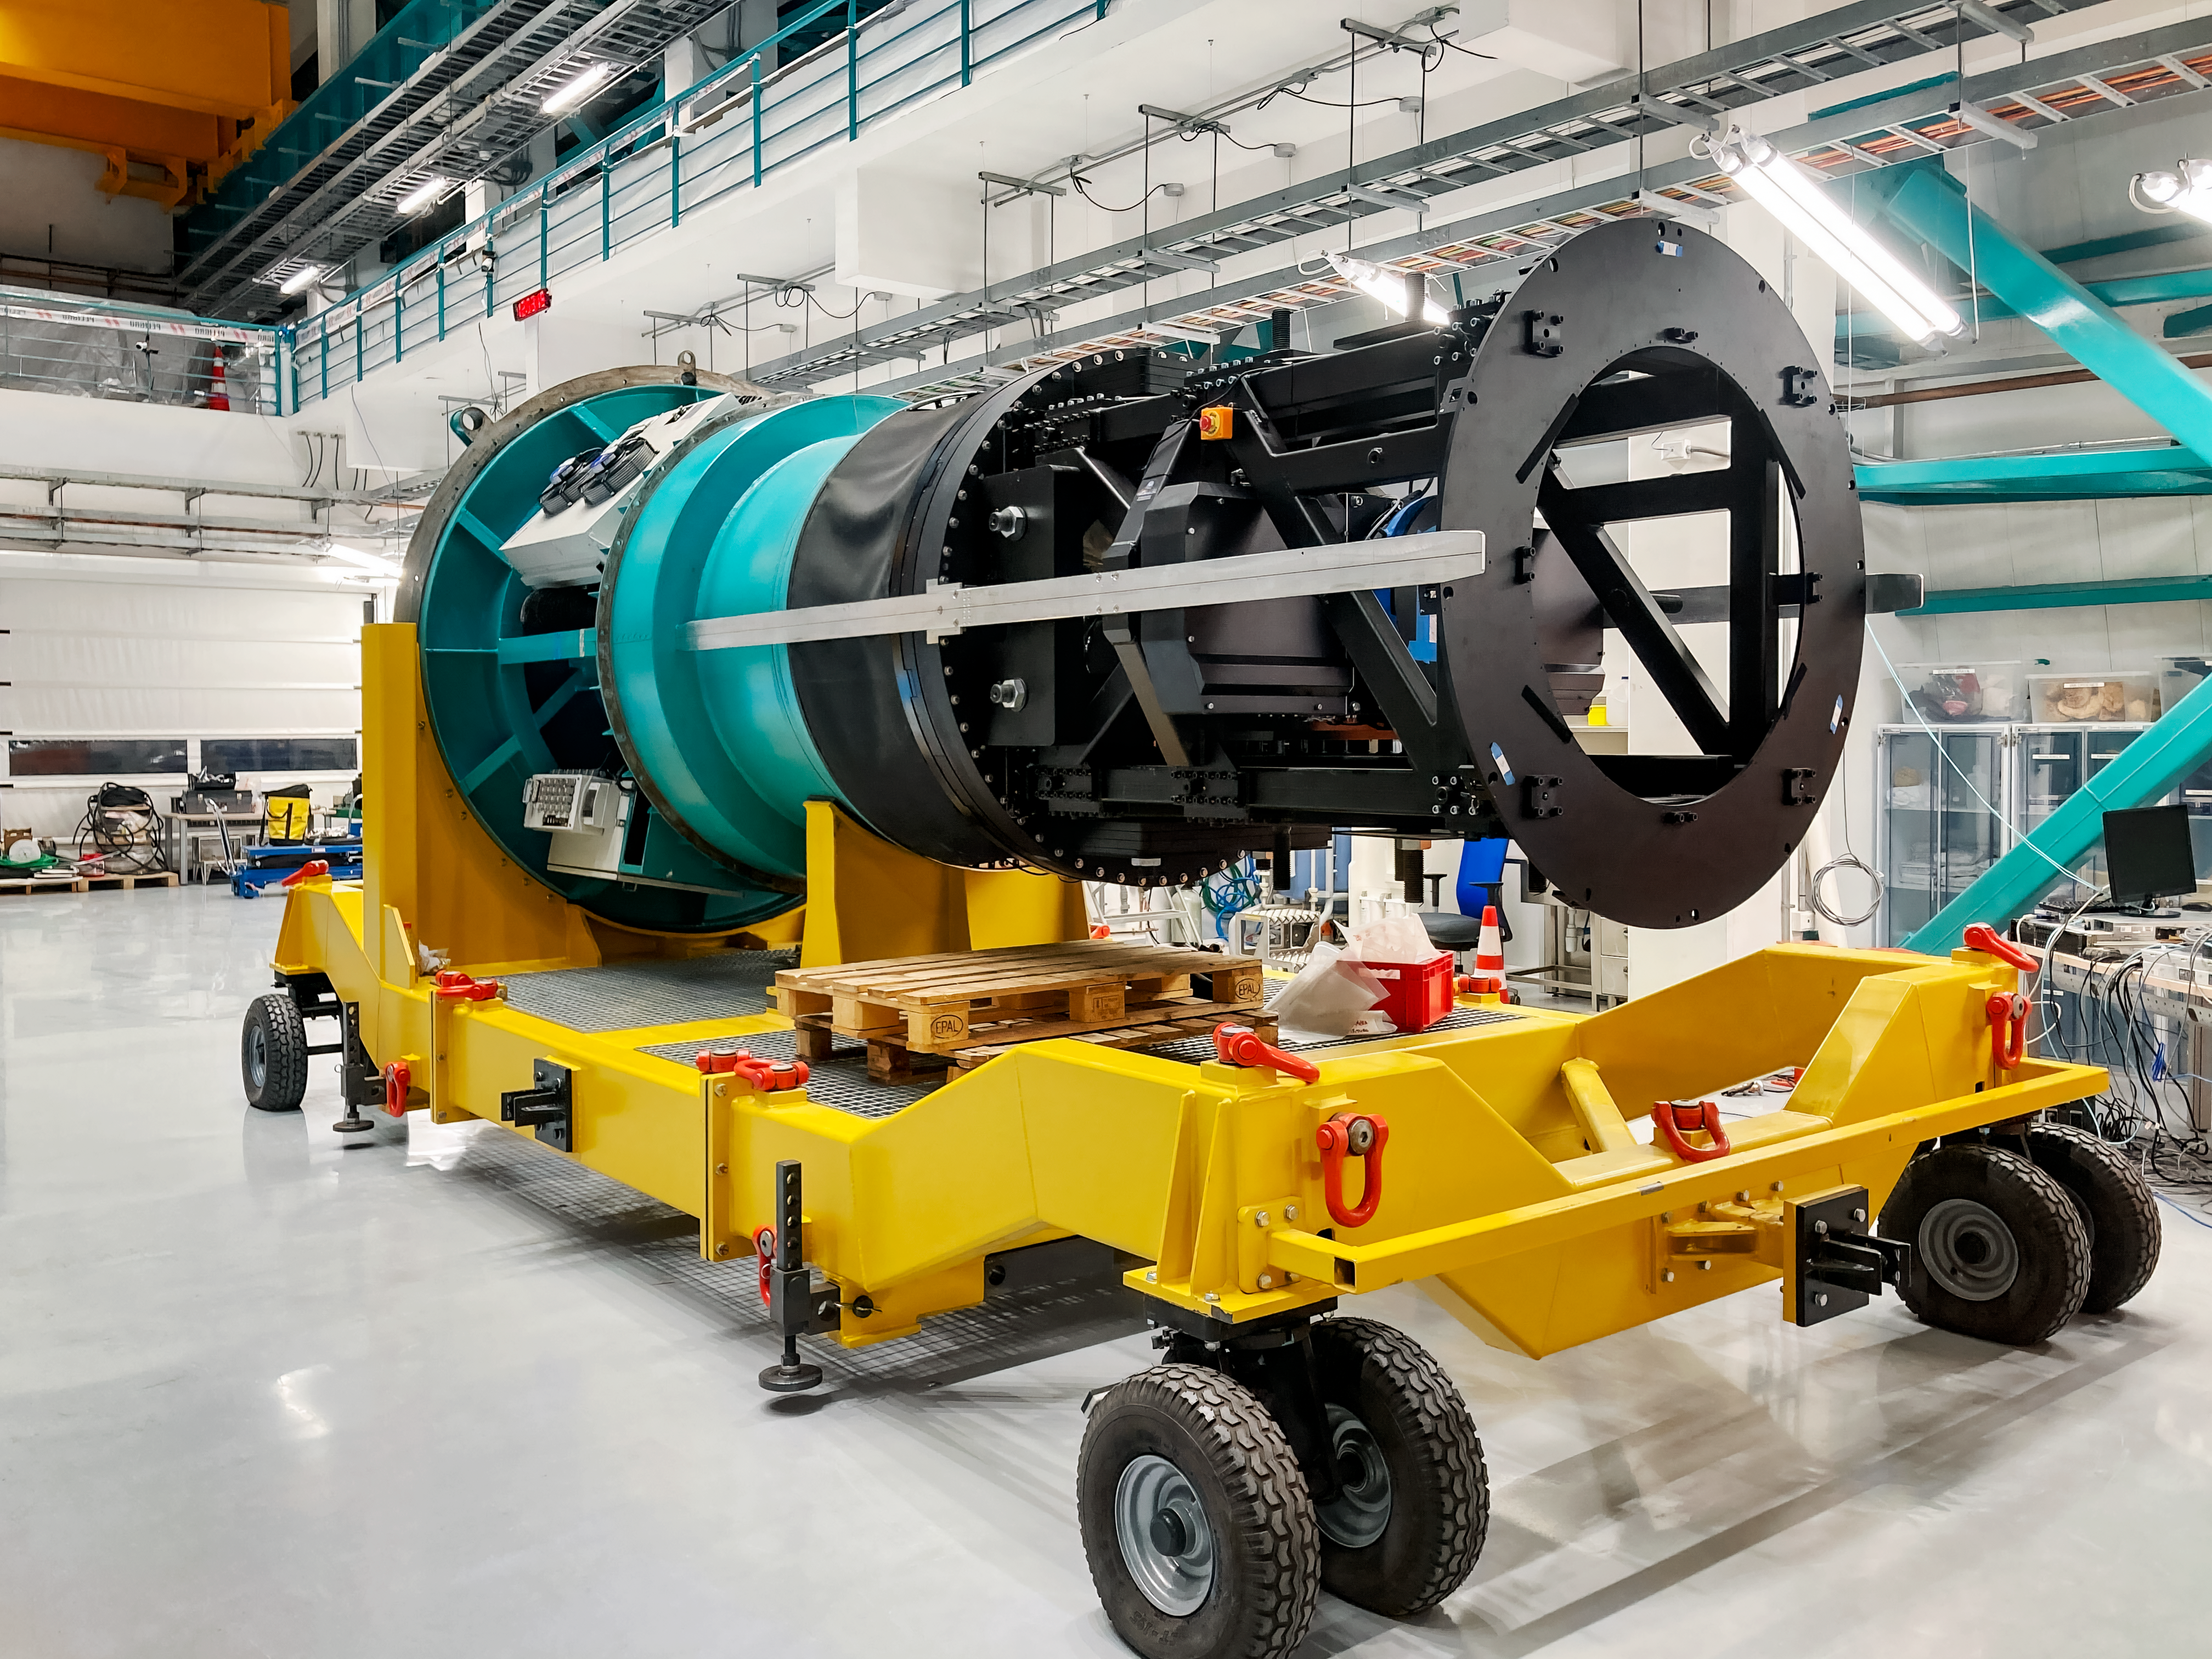

Rubin's Commissioning Camera

The Rubin Commissioning Camera (ComCam) on its transport cart, on the maintenance floor of the Observatory.

Credit: Rubin Observatory/NSF/AURA/B. Stalder